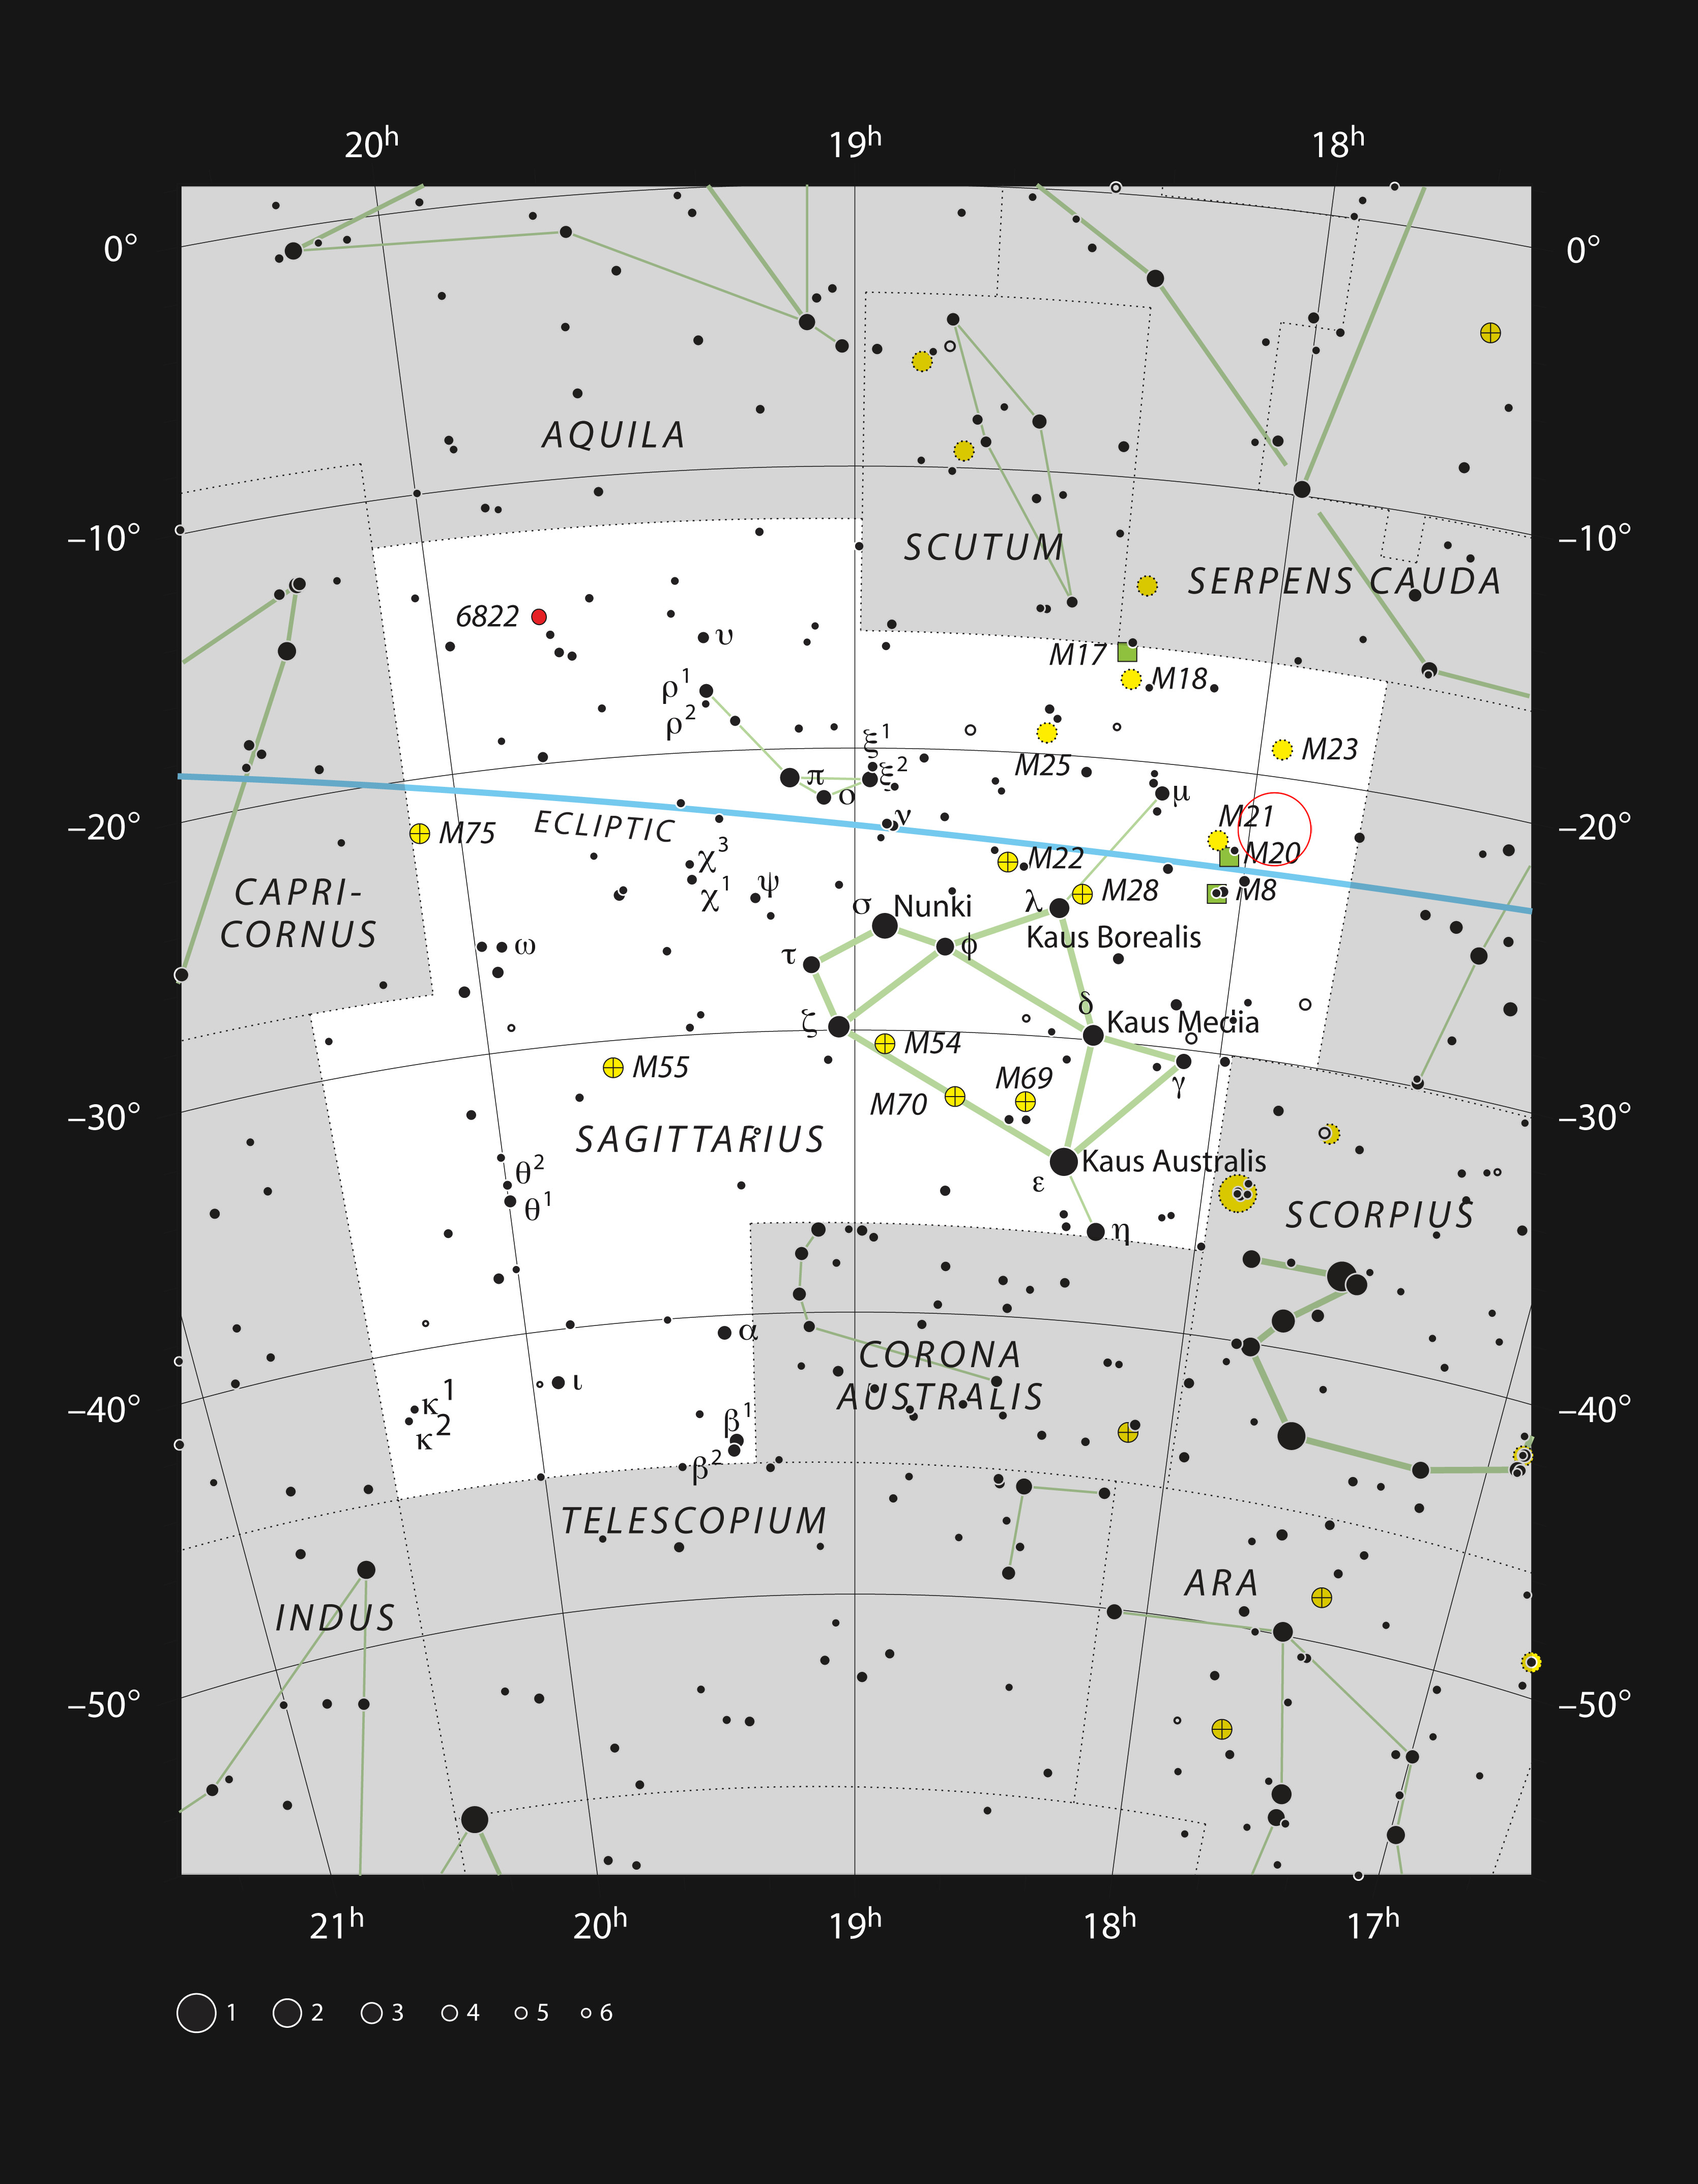

This chart of the constellation of Sagittarius (The Archer)

This chart shows the rich constellation of Sagittarius (The Archer) and marks the position of the star HD 163296. This star has a mass about twice that of the Sun, but is just four million years old. It is a little too faint to be seen with the unaided eye, but can easily be picked up with binoculars, not far from the famous Trifid Nebula and Lagoon Nebula.

Credit: ESO, IAU and Sky & Telescope